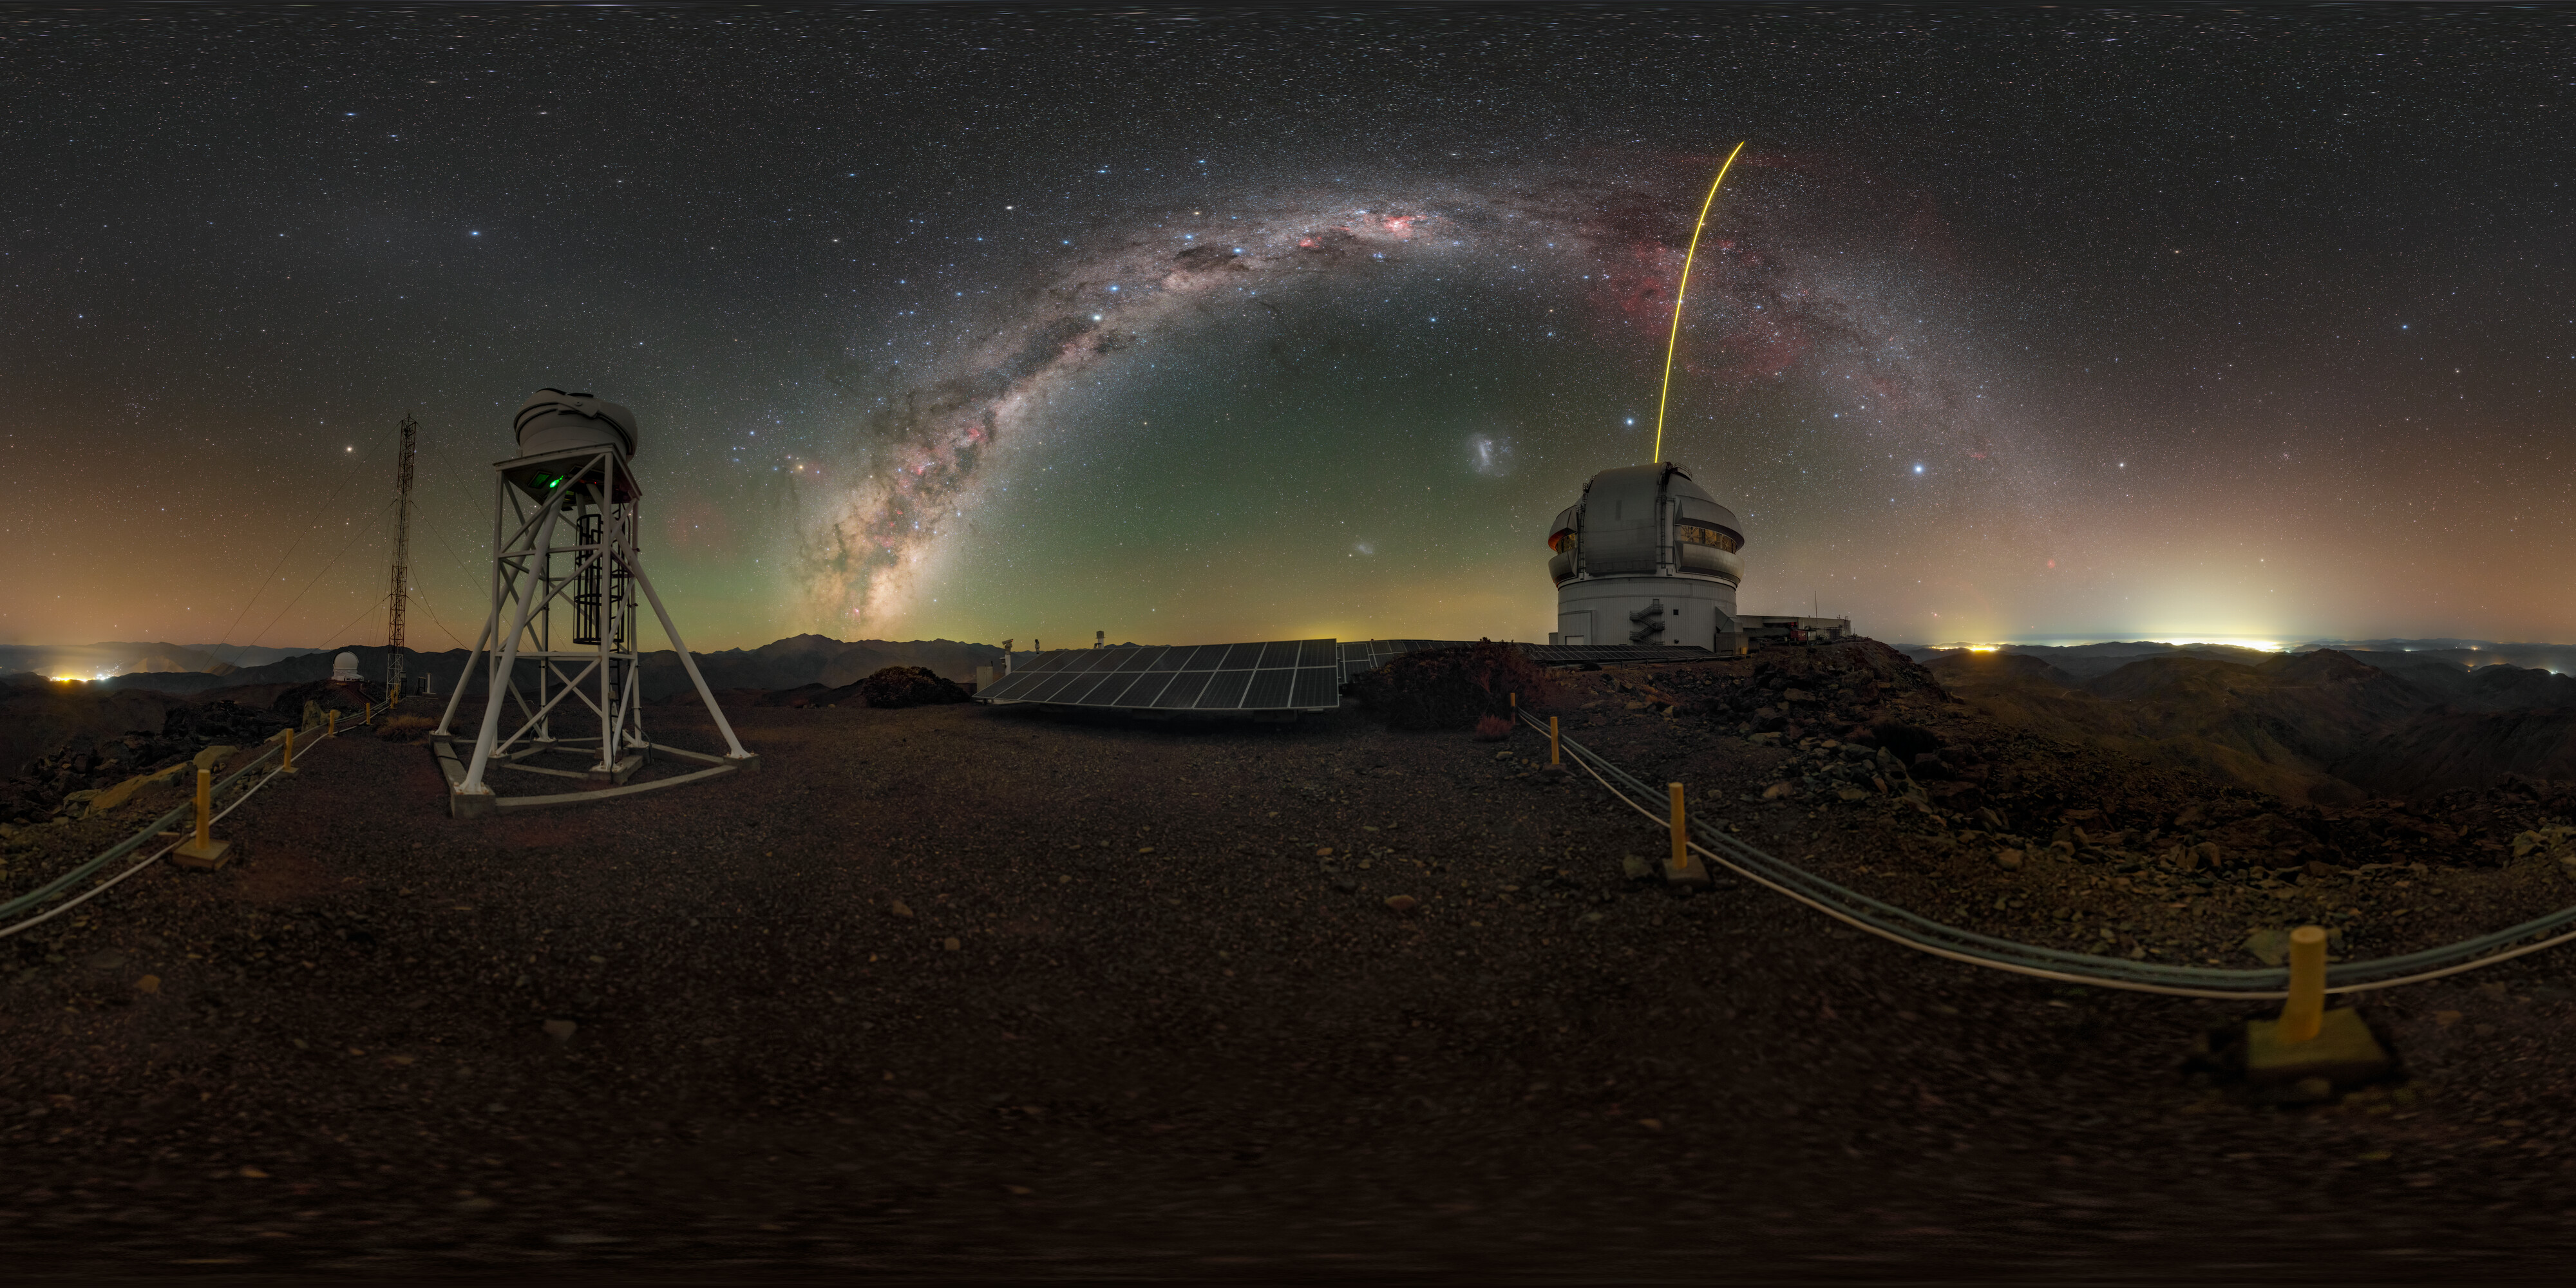

‘Seeing’ atop Cerro Pachón

The star-filled Milky Way arches over Cerro Pachón in this Image of the Week, the sky alight with the spectacular green, orange, and purple airglow of Earth's upper atmosphere. On the right is Gemini South, one half of the International Gemini Observatory, supported in part by the U.S. National Science Foundation and operated by NSF NOIRLab, while on the left atop the structure is the DIMM3 Seeing Monitor. Both Gemini South and the DIMM3 Seeing Monitor are perched at an altitude of 8980 feet (2737 meters) in the mountains of Chile. This high location is known for its dry, stable air, and provides the excellent ‘seeing’ conditions needed to make high-quality observations. However, even in the best conditions, the turbulent atmosphere will still distort the data. That’s where the DIMM3 Seeing Monitor (and the two other DIMM monitors at Cerro Pachón) come in. A Differential Image Motion Monitor (DIMM) is a small telescope that uses the characteristics of light waves to measure how much the atmosphere is distorting the stars above. This measurement is then used to sharpen other observations at other telescopes that were made at the same time, and help users of Gemini South and other telescopes on Cerro Pachón optimize their observations and use of valuable telescope time.

You can find this photo in an original view here and in a fulldome view here.

Credit: International Gemini Observatory/NOIRLab/NSF/AURA/P. Horálek (Institute of Physics in Opava)